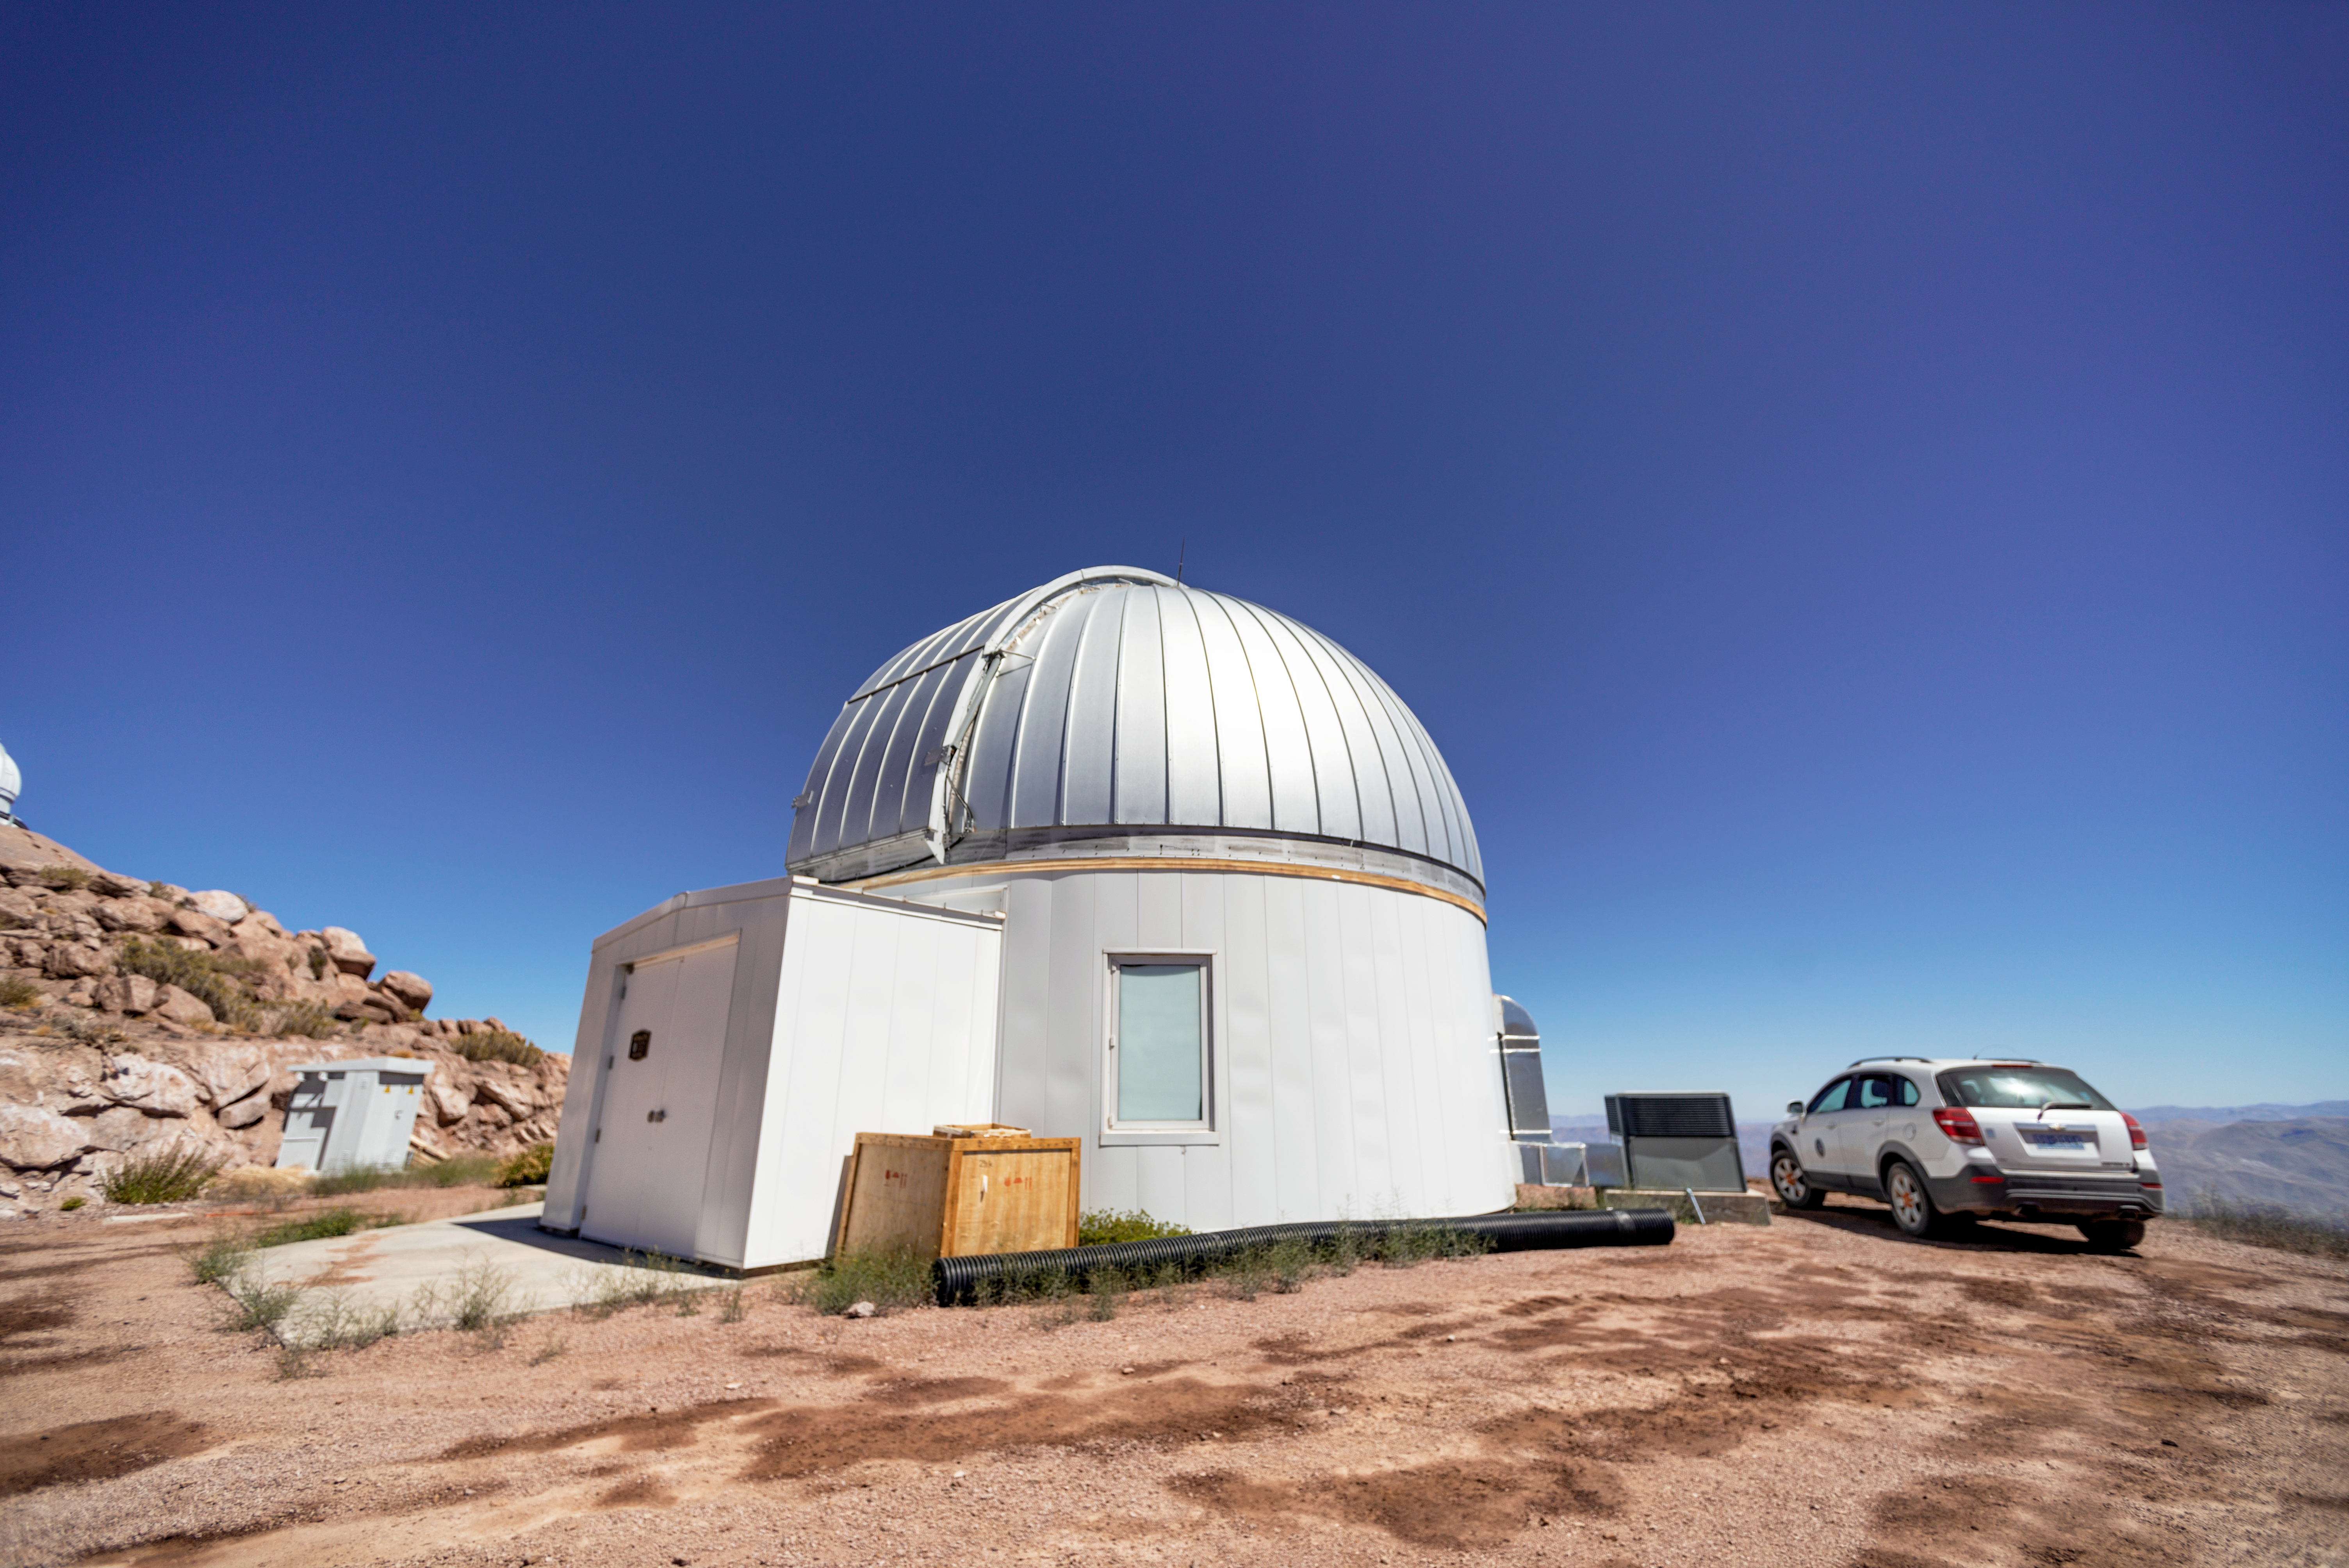

KMTNet 1.6-meter Telescope

KMTNet 1.6-meter Telescope dome at Cerro Tololo Inter-American Observatory in Chile.

Credit: CTIO/NOIRLab/NSF/AURA